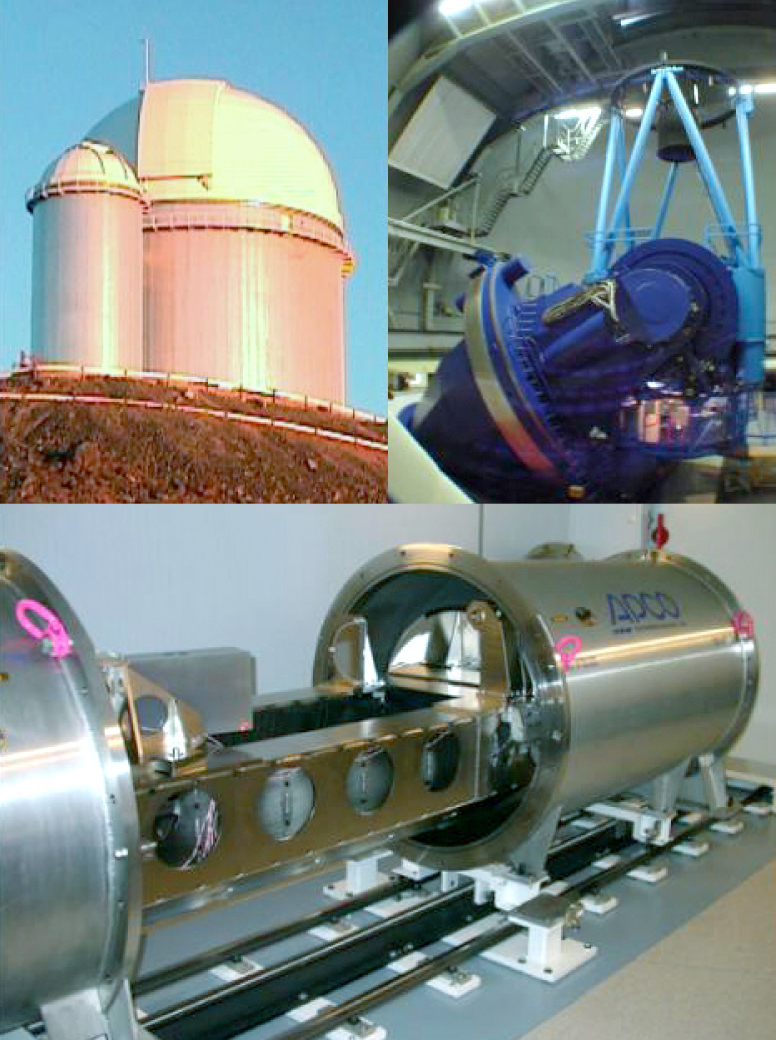

The HARPS spectrograph and the ESO 3.6-metre telescope

Montage of the HARPS spectrograph and the 3.6m telescope at La Silla. The upper left shows the dome of the telescope, while the upper right illustrates the telescope itself. The HARPS spectrograph is shown in the lower image during laboratory tests. The vacuum tank is open so that some of the high-precision components inside can be seen.

Credit: ESO